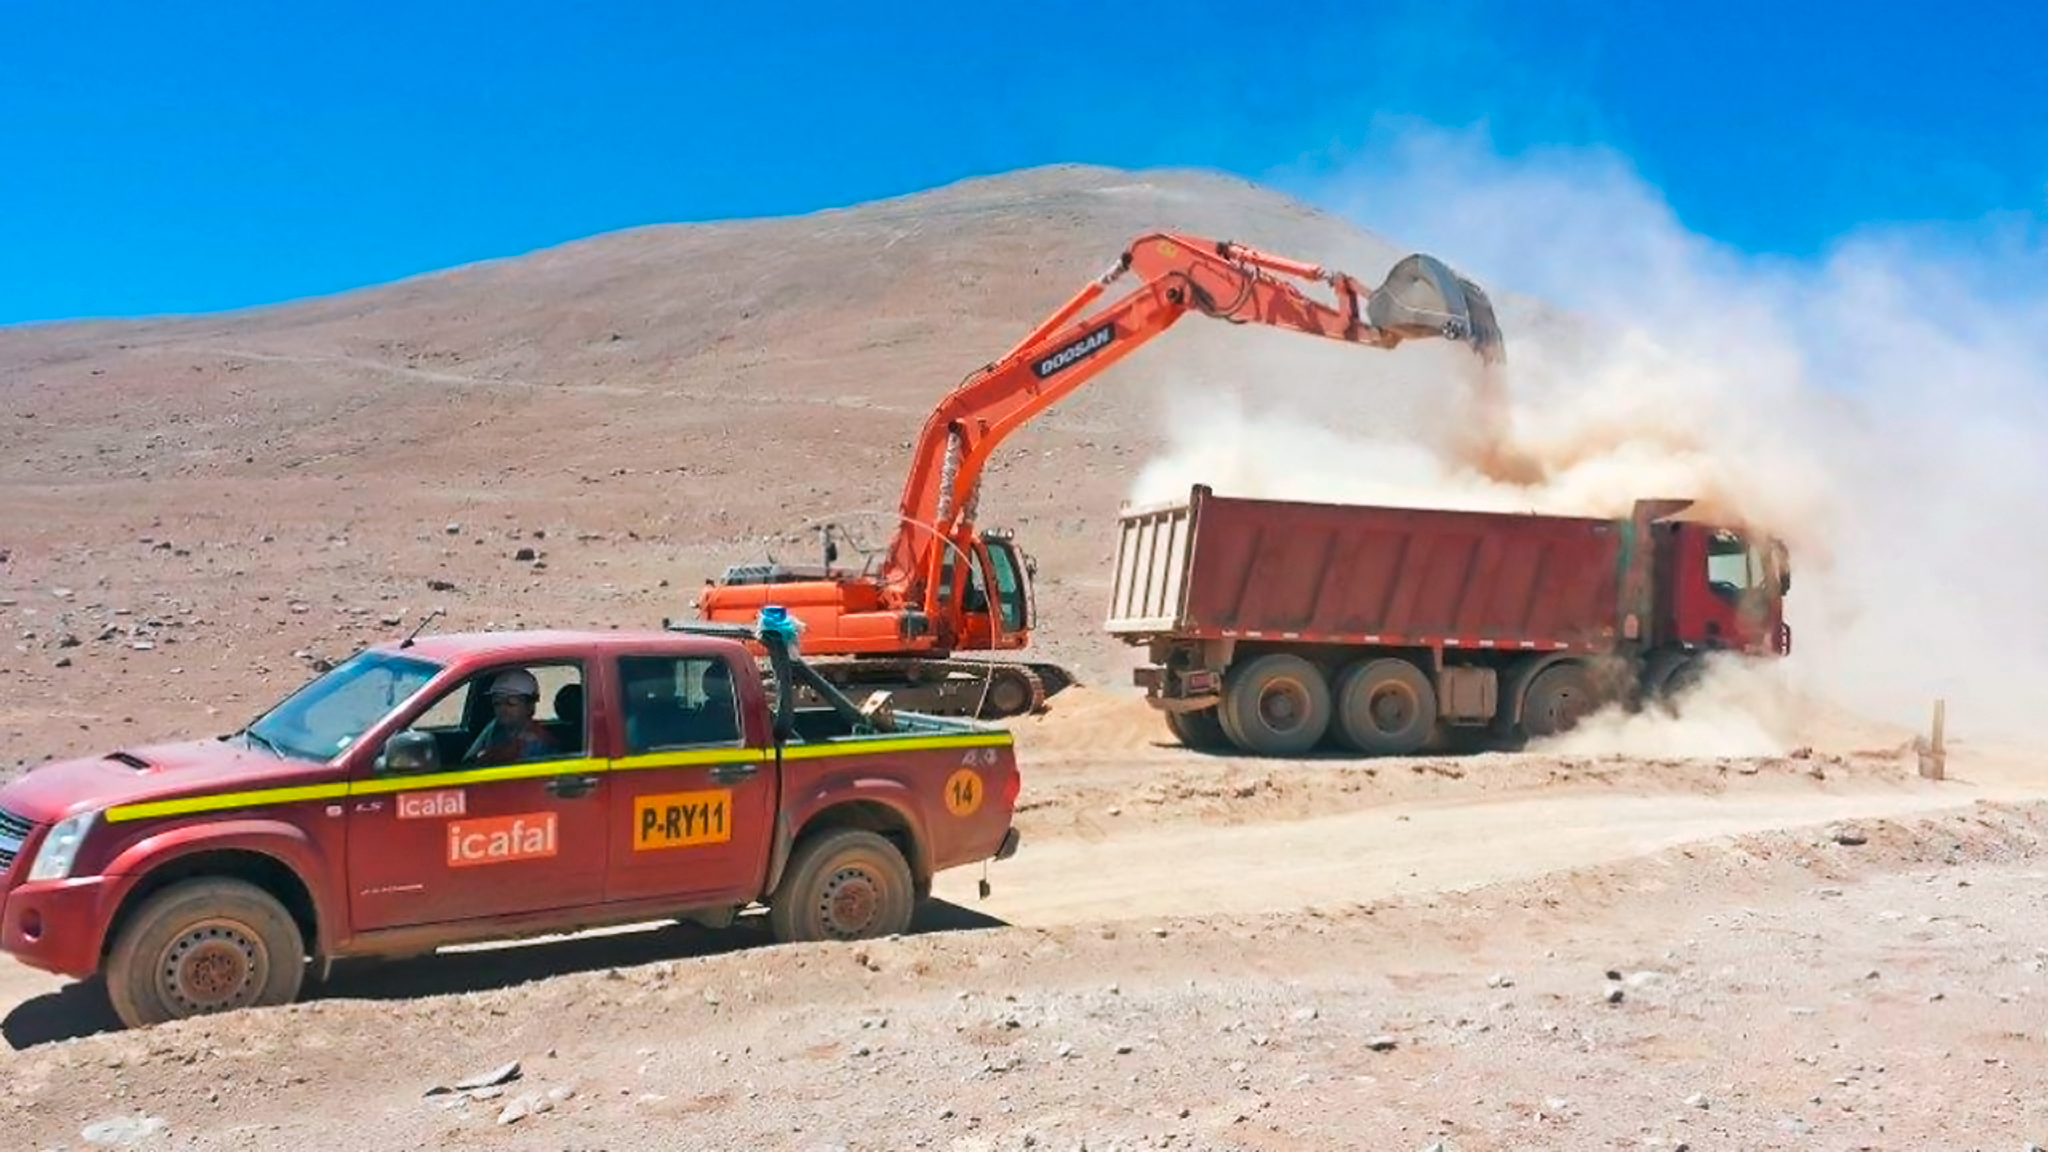

Road to Armazones started

The civil works for the European Extremely Large Telescope (E-ELT) have begun. The Chilean company, ICAFAL Ingeniería y Construcción S.A. (ICAFAL), has started construction of a road to the summit of Cerro Armazones.

Currently there is no paved road from the public highway to the top of the mountain. The road construction work is expected to take 16 months and will provide access to the summit for the future construction work on the giant telescope.

Credit: ESO